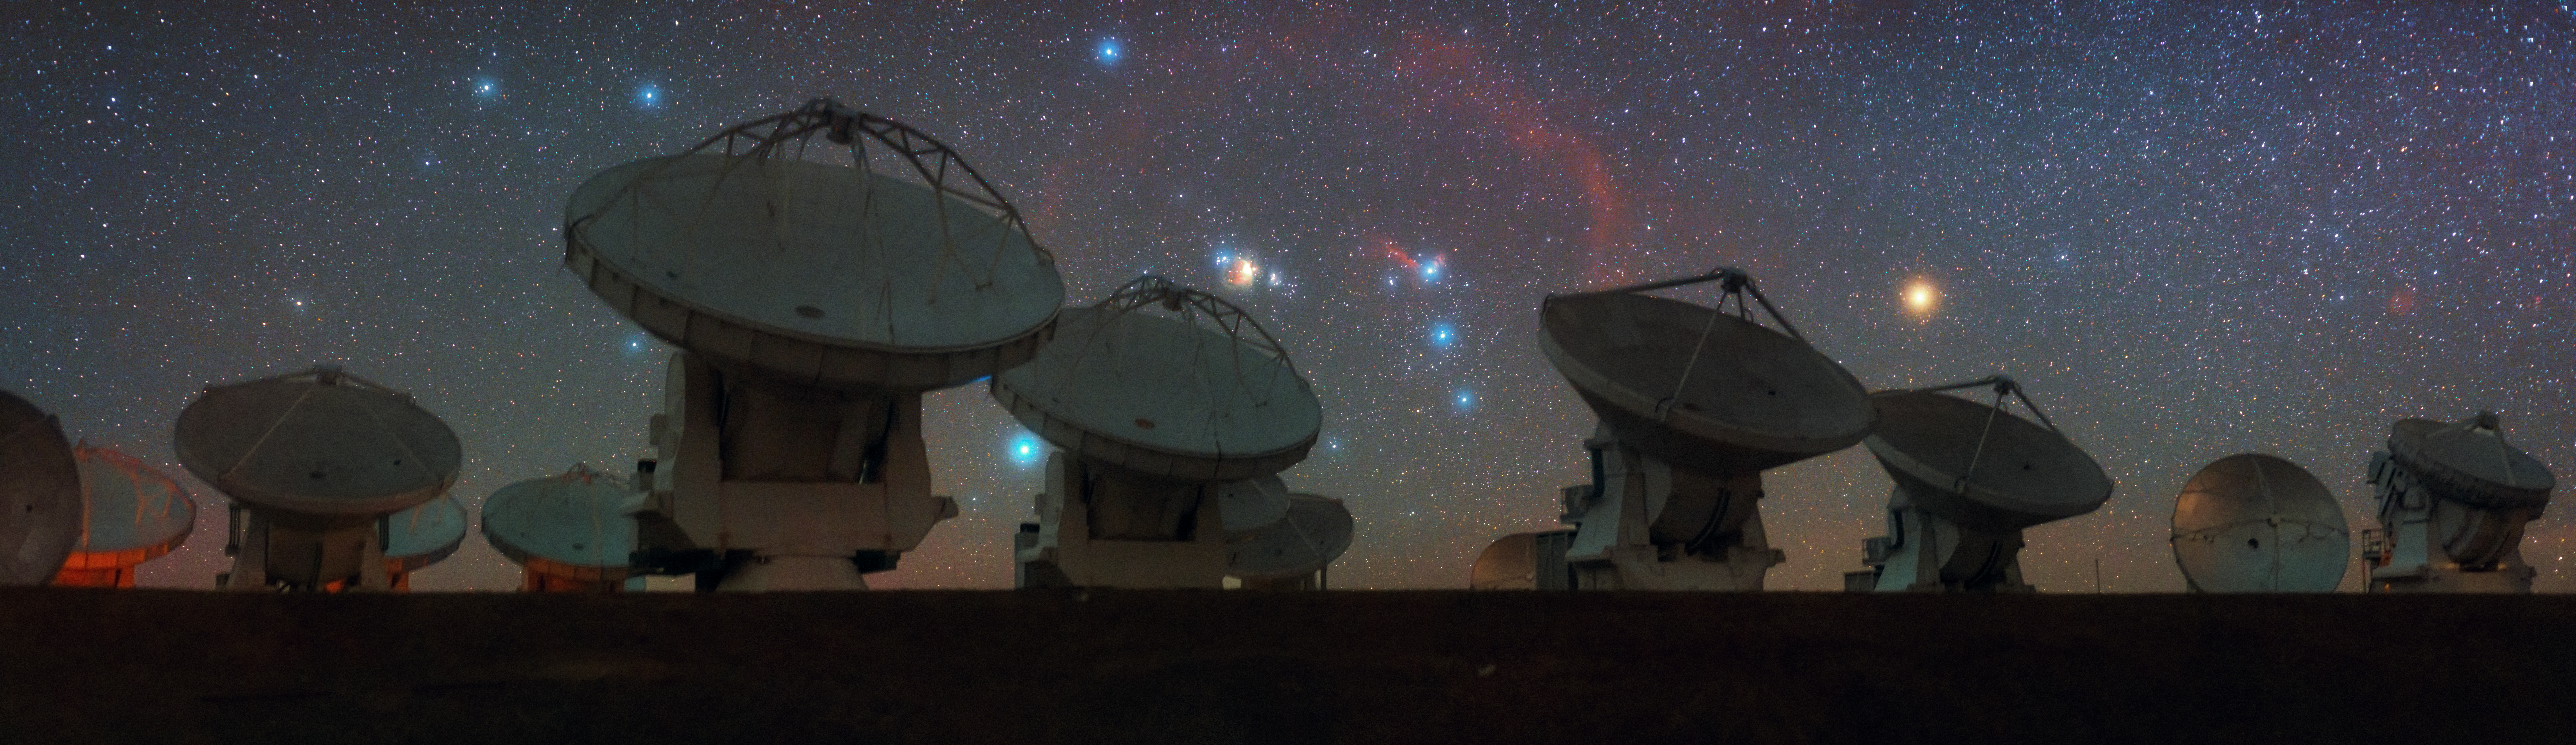

Orion the hunter watches over ALMA

With all 66 of their backs turned to the constellation of Orion, the antennas of the Atacama Large Millimeter/submillimeter Array (ALMA) sit high on their perch on the Chajnantor Plateau in the Chilean Andes.

Illustrating nicely why this spot was chosen for the array is an impressively clear view of the Orion Nebula — otherwise known as Messier 42. It lies in the centre of the image, with the dazzling red of the star Betelgeuse, otherwise known as Alpha Orionis, off to the right. These are two of the most impressive sights in the night sky.

Betelgeuse is a red supergiant and notable for being a likely candidate amongst the stars in our galaxy to become a supernova in the near future. Near future on a cosmic scale — a recent report suggests in around 100 000 years, which is a mere galactic blink. When this does happen, it will become the brightest object after the Moon in our night sky.

ALMA itself, however, is looking deeper into the cosmos to study the oldest and coldest of places by detecting light at millimetre and submillimetre wavelengths. Its antennas can be moved about the site independently and they search the skies in perfect synchrony, using a process known as interferometry to achieve results that would otherwise require a single telescope of about 14 000 metres in diameter.

Credit: ESO/B. Tafreshi (twanight.org)